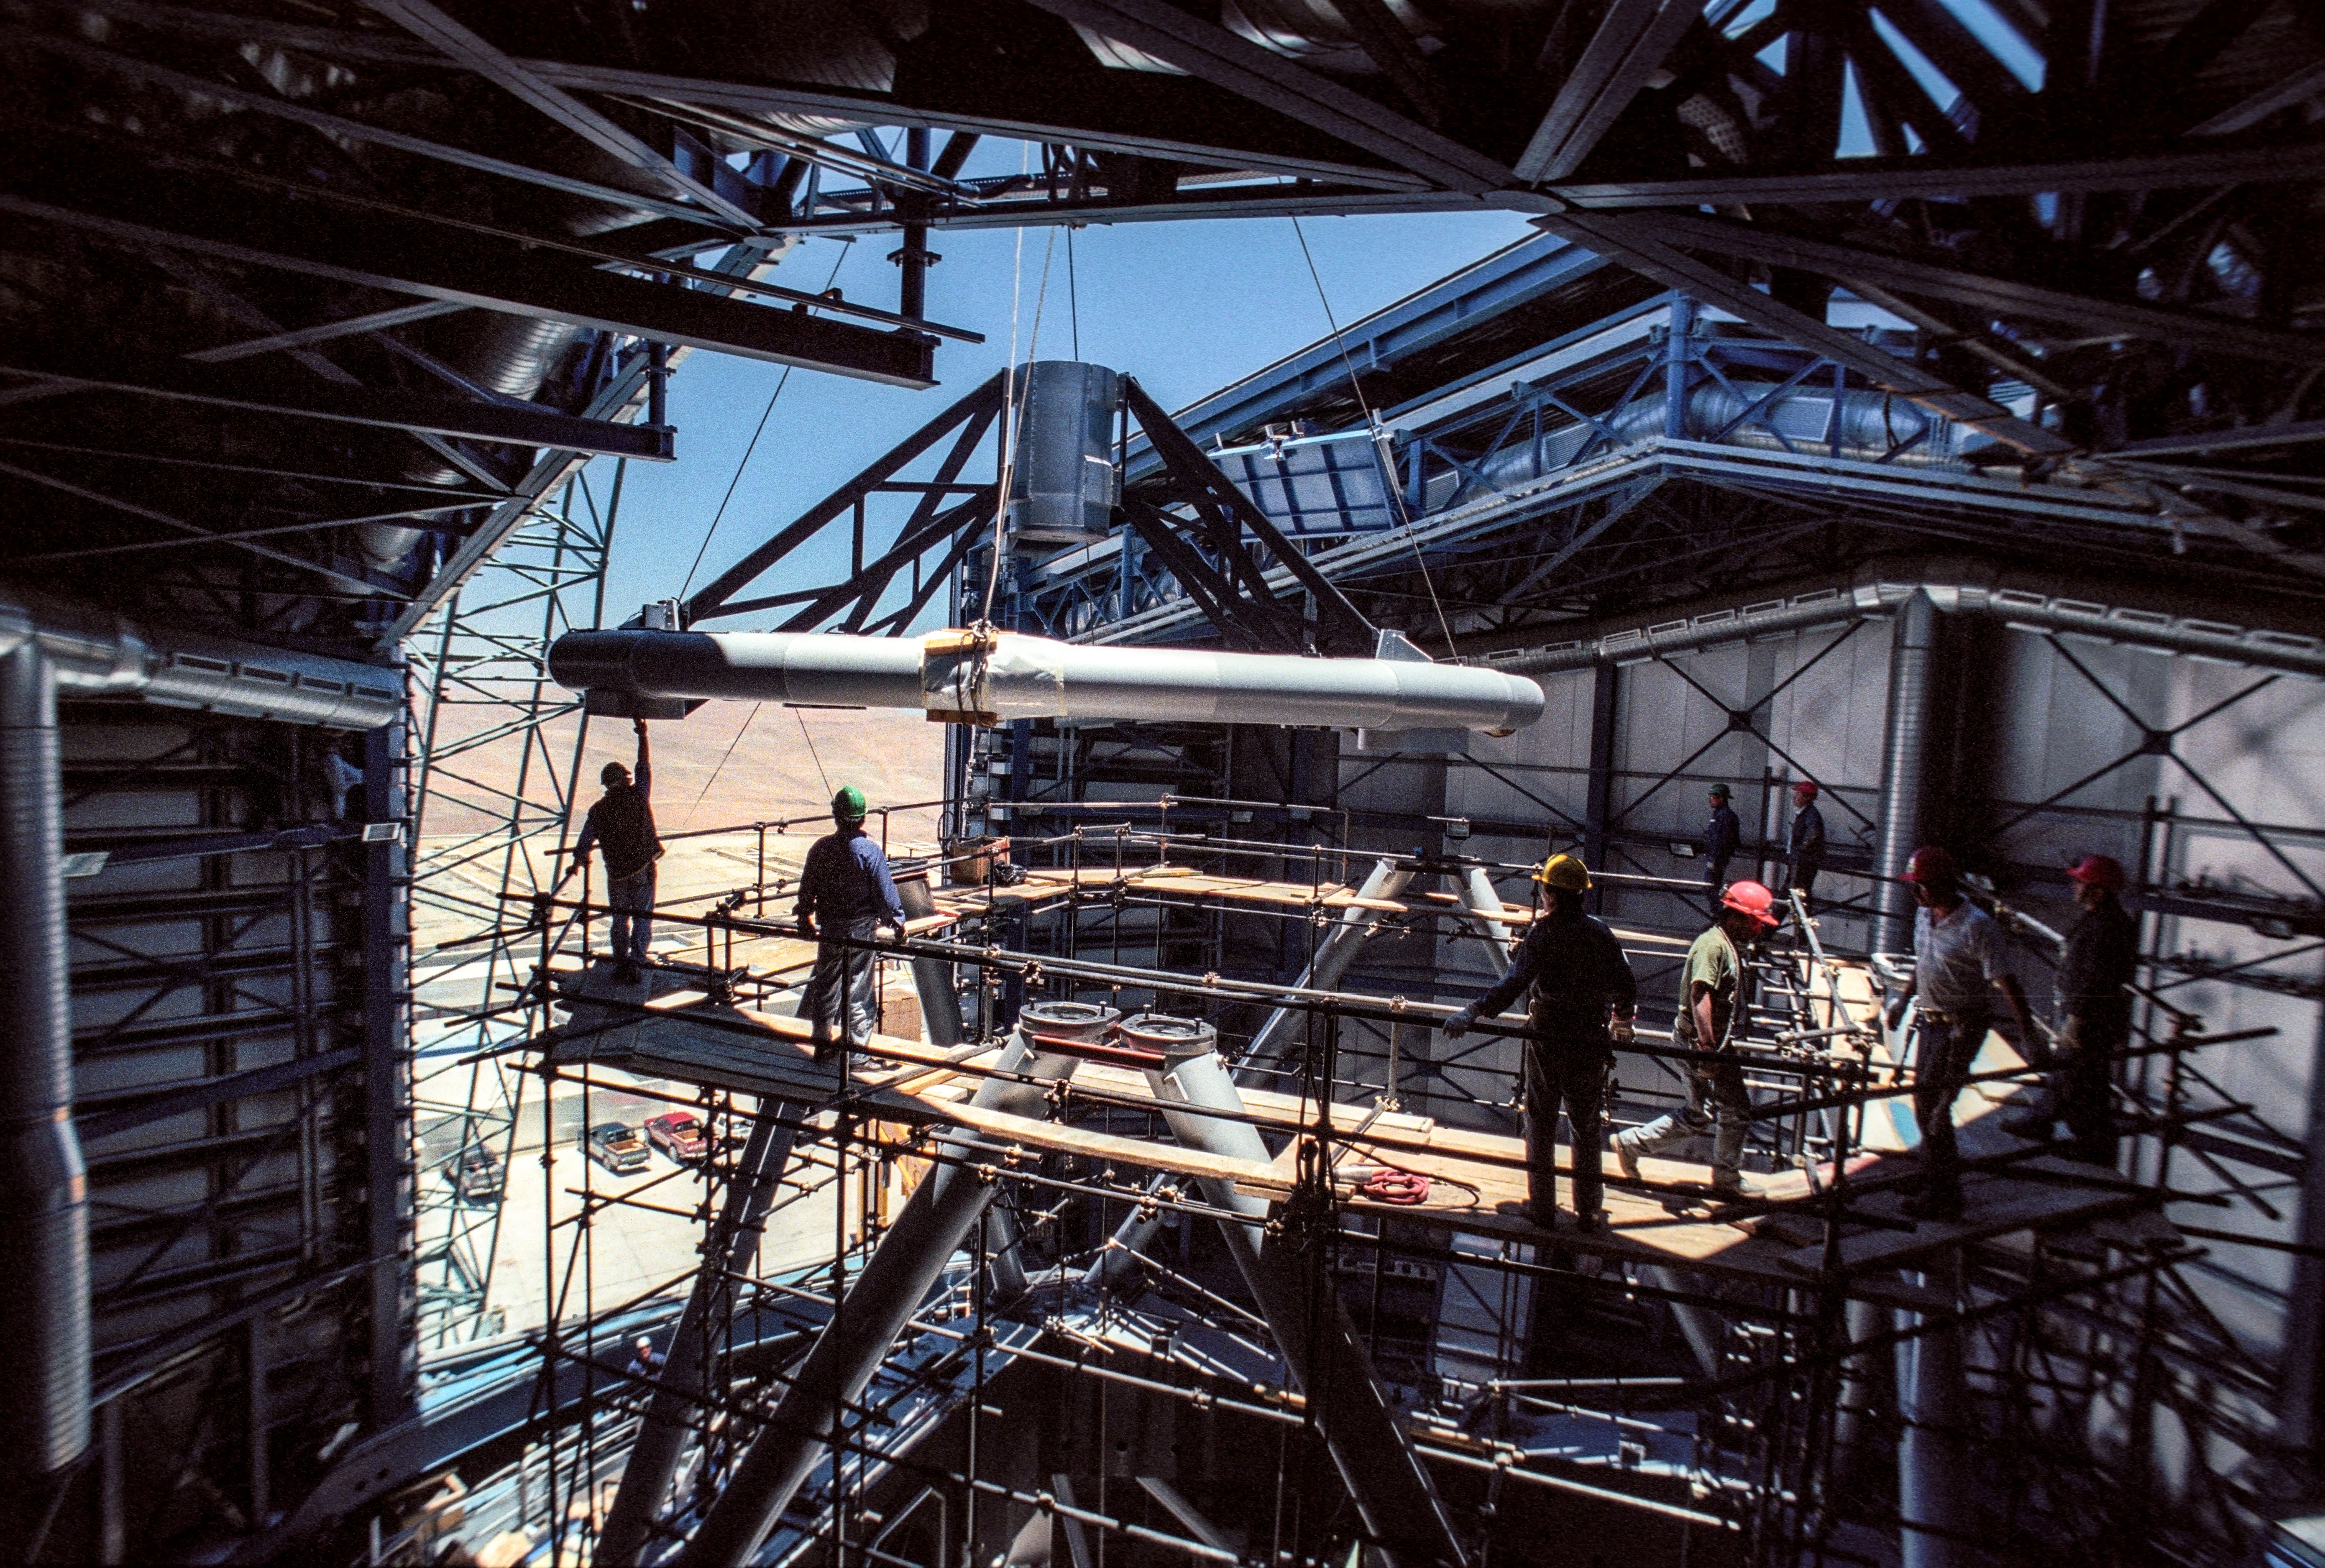

Installing the top ring of UT3

Engineers inside the dome of UT3 (Melipal) watch carefully as a crane lifts down the top ring of the telescope.

Credit: G.Hüdepohl (atacamaphoto.com)/ESO